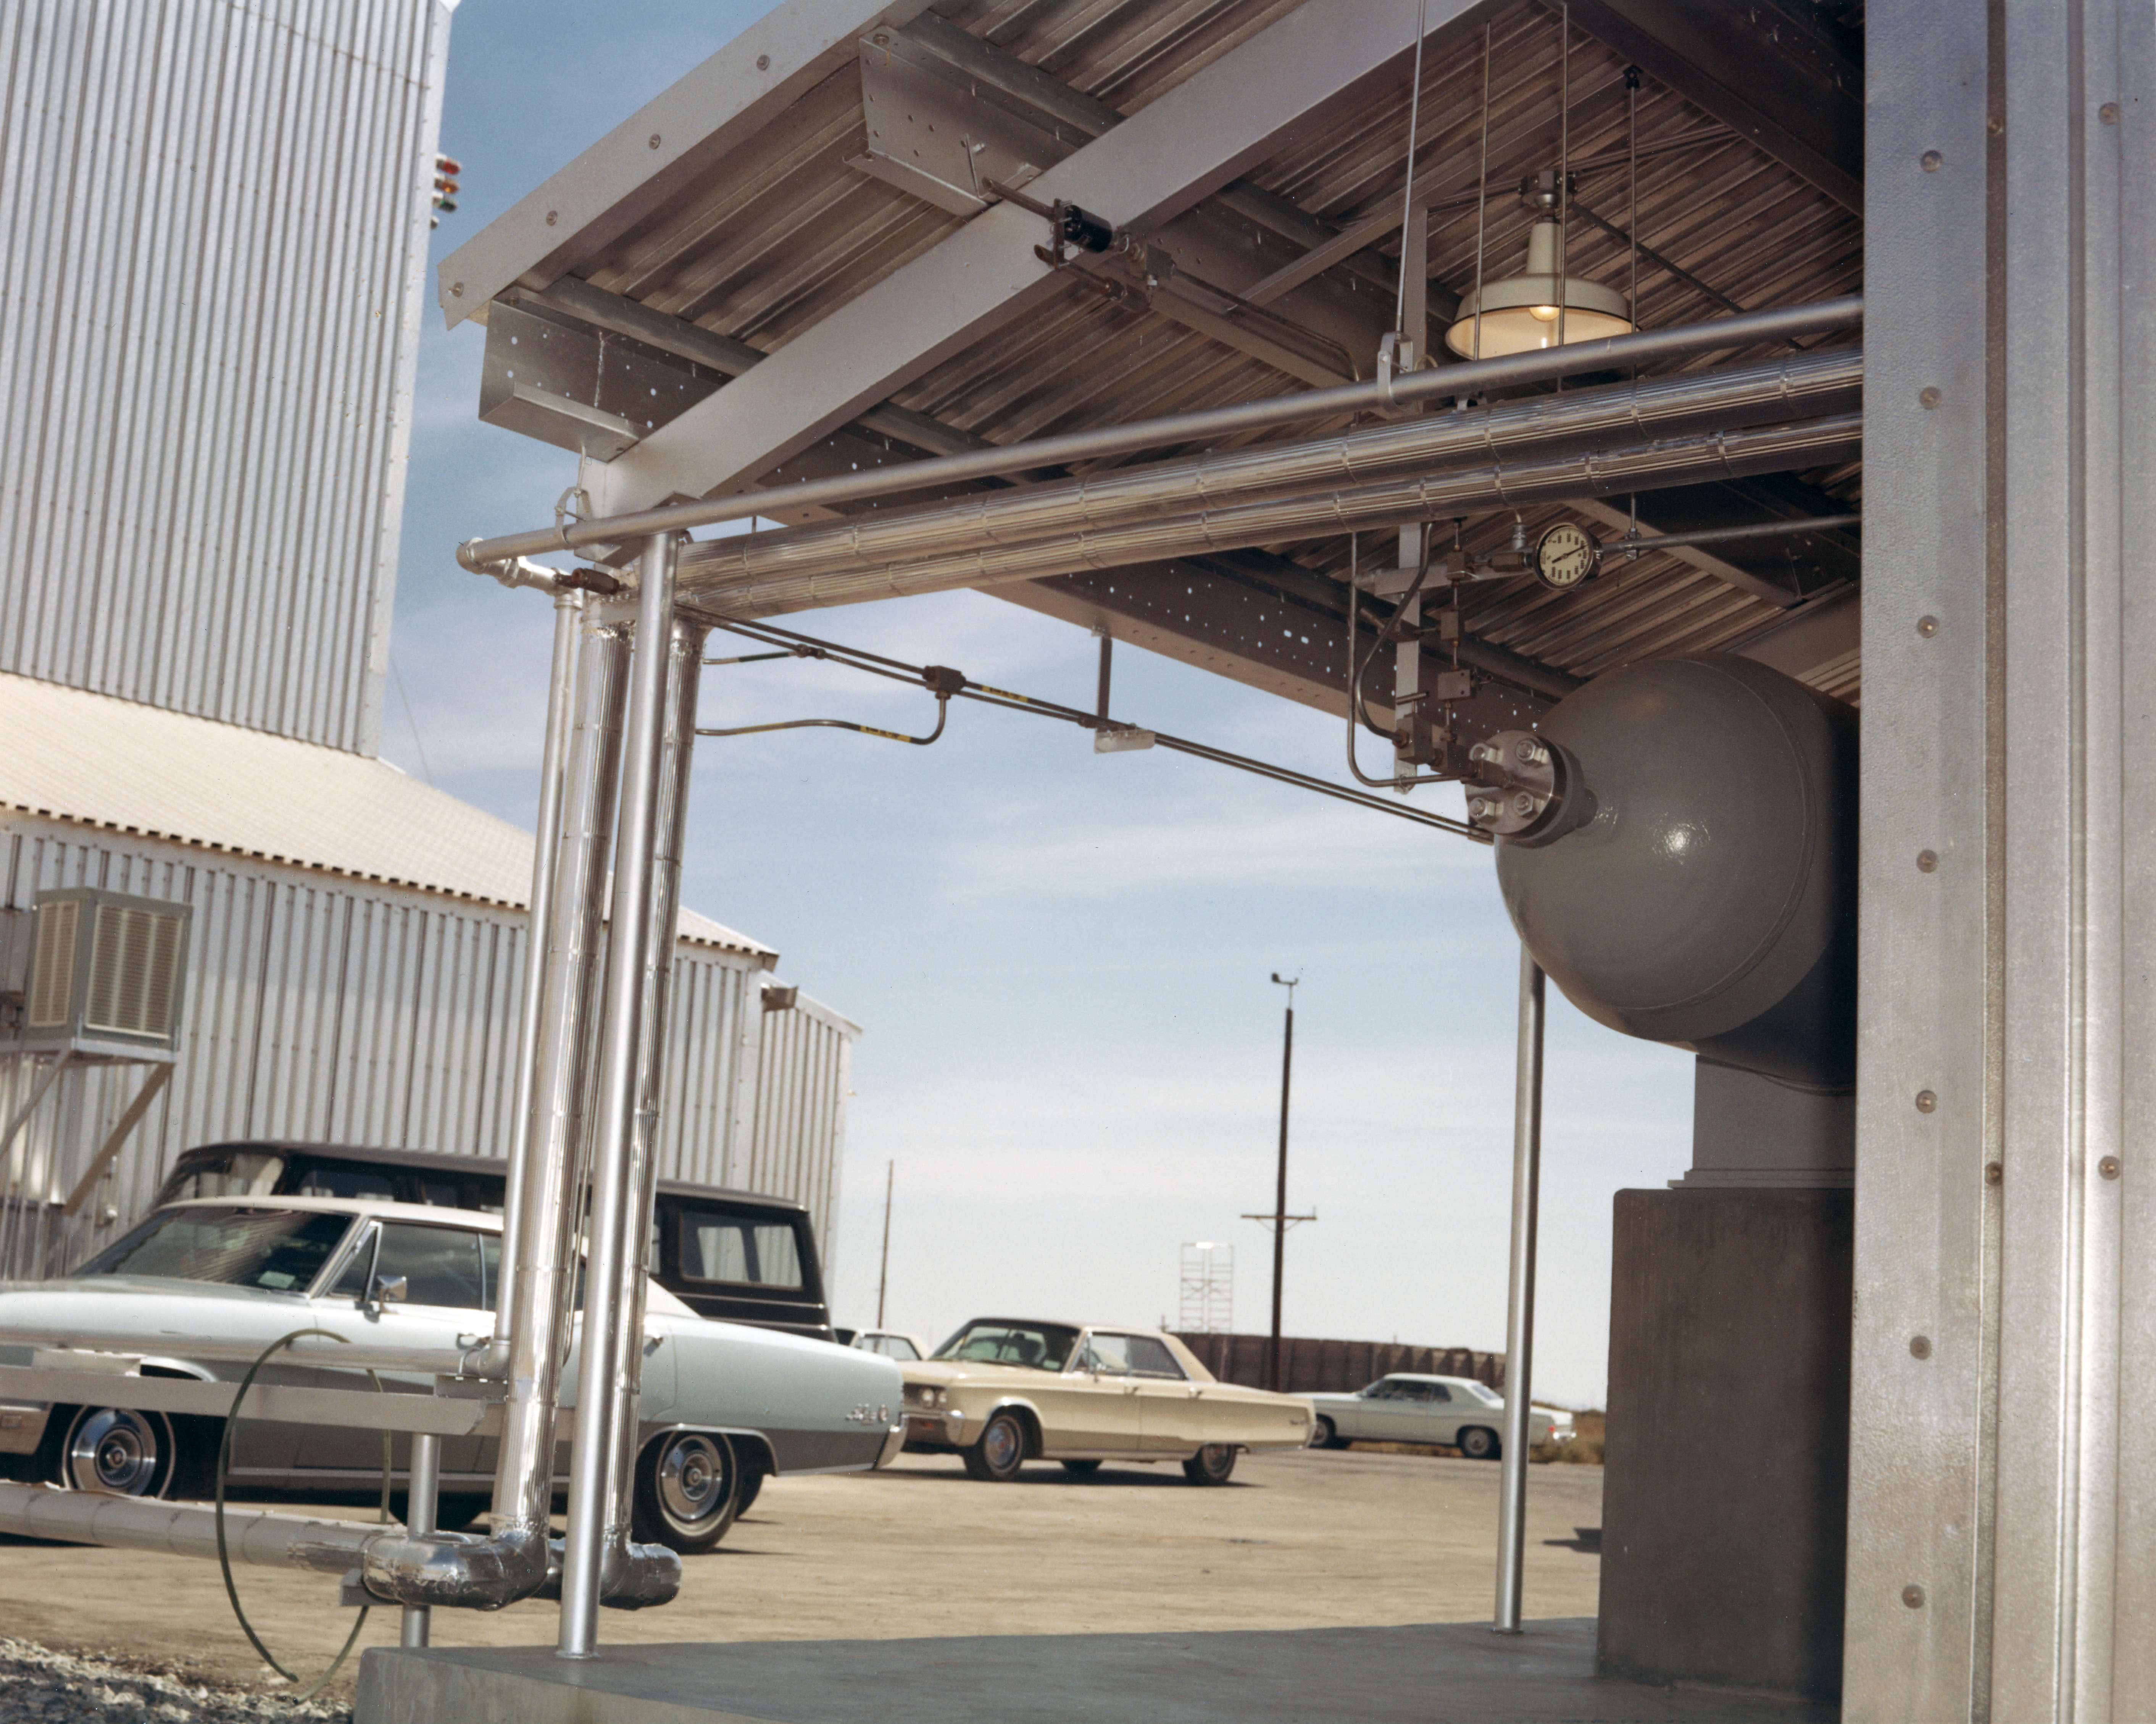

Kitt Peak Rocket Program Flight 3.23

This image shows an Aerobee 170 rocket launched by Kitt Peak at White Sands Missile Range on 26 October 1968. This was flight 3.23, which measured starlight using a 12-inch telescope and a spectrometer.

This was the first flight of the Aerobee 170 rocket. The guidance system pointed the rocket very well, but the telescope's scanning mechanism failed and excessive shaking degraded the data. Everything except the spectrometer was recovered in excellent condition.

The original negative of this image is stored at NOIRLab Headquarters in Tucson, Arizona. This image is part of NSF NOIRLab’s historical archives.

Credit: KPNO/NOIRLab/NSF/AURA